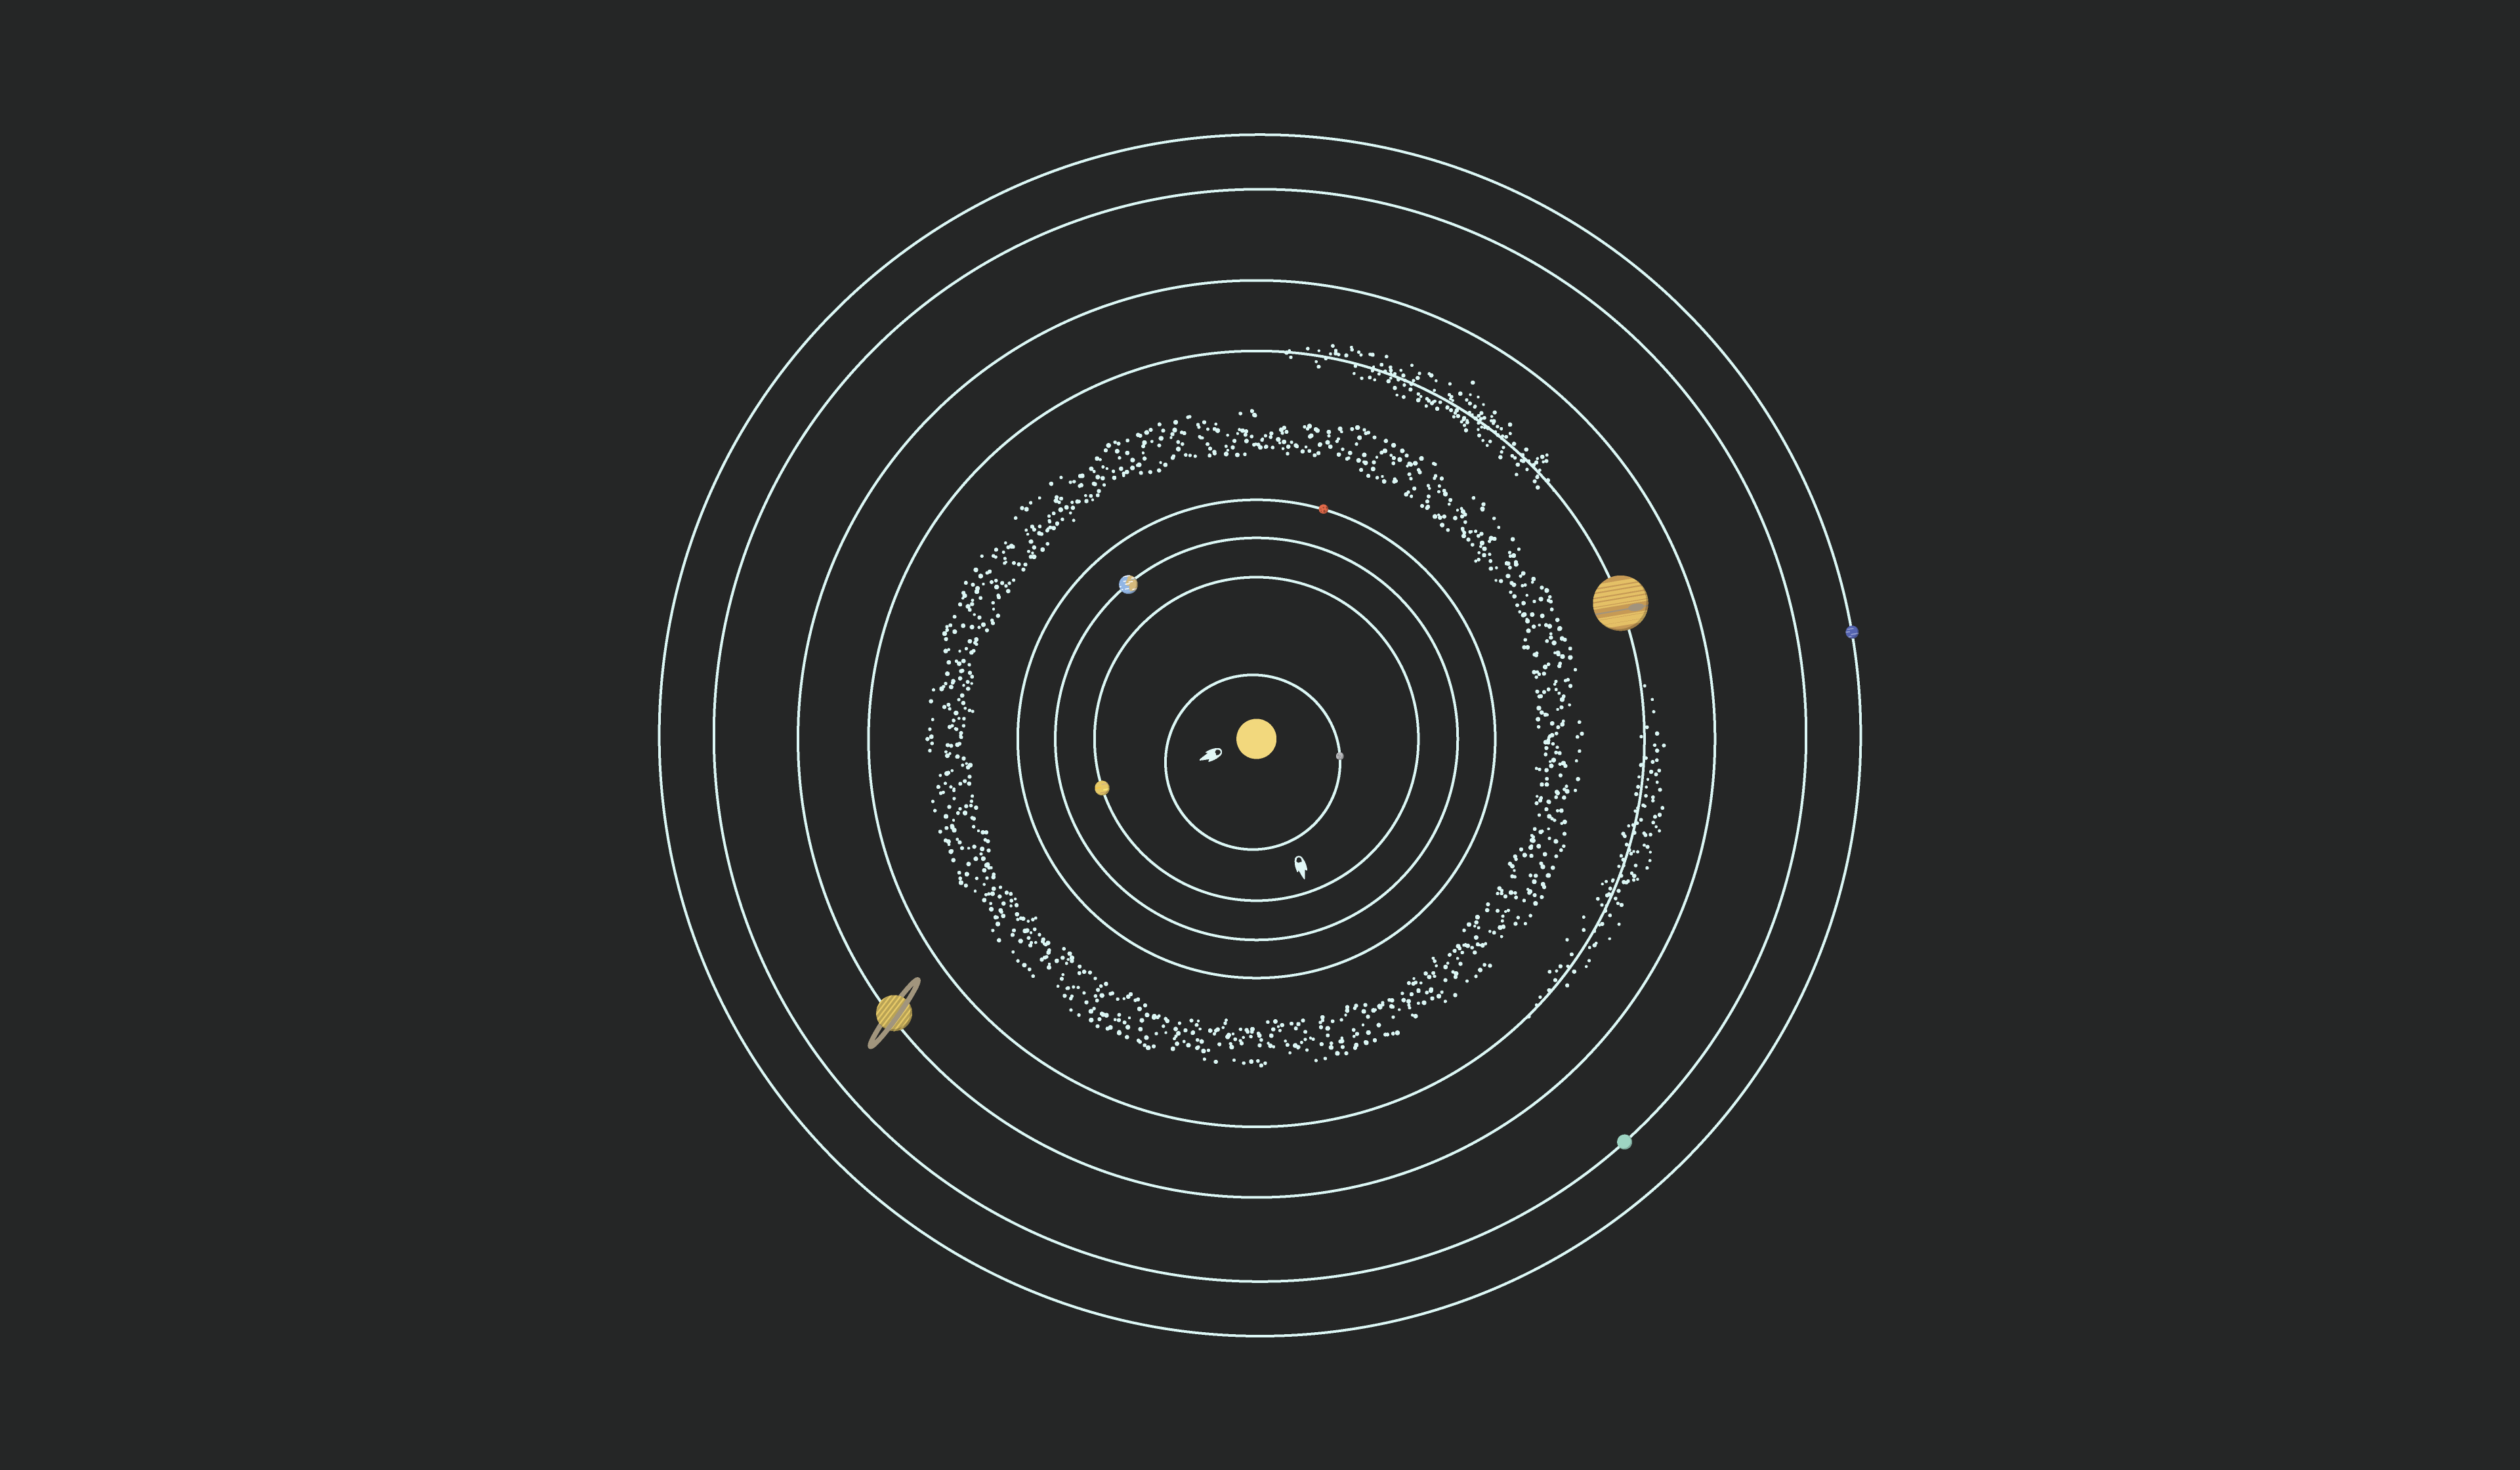

Solar System Illustration

This image is a creative illustration showing a model of the Solar System, with the Sun placed in the middle and surrounded by orbits, planets, and asteroids.

Credit: Rubin Observatory/NSF/AURA